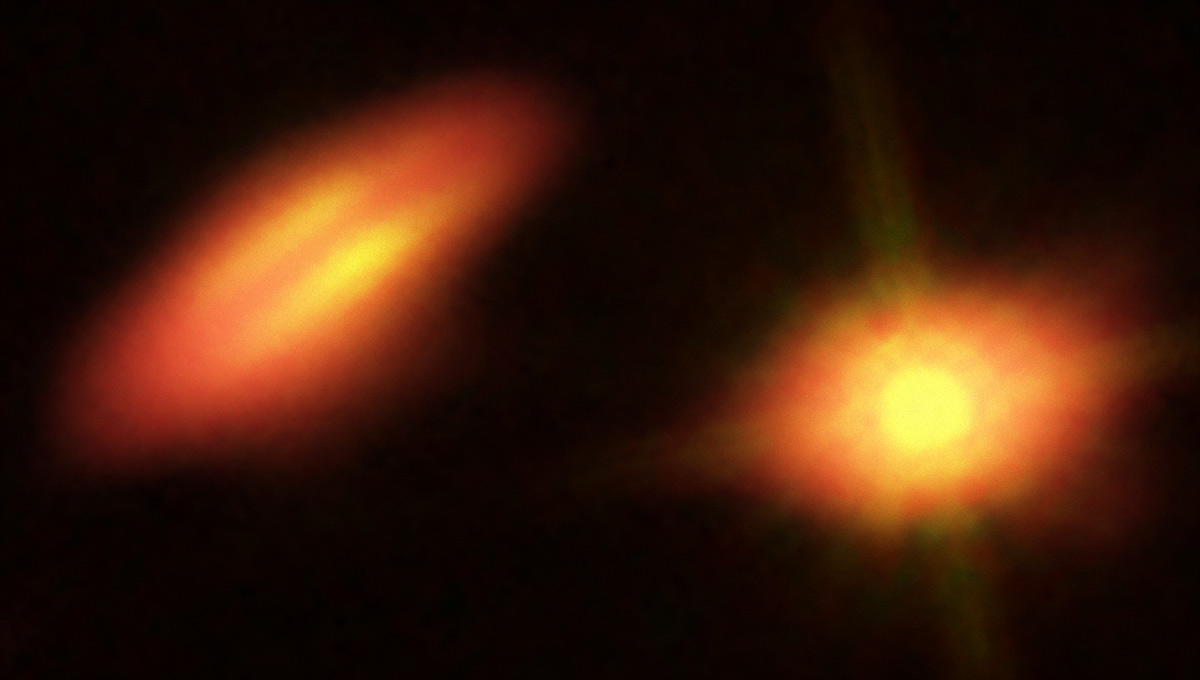

Composite views of HK Tauri from Hubble and ALMA

This image of the binary system HK Tauri combines visible light and infrared data from the NASA/ESA Hubble Space Telescope with new data from ALMA. The ALMA observations of this system have provided the clearest picture ever of protoplanetary discs in a double star. The new result demonstrates one possible way to explain why so many exoplanets — unlike the planets in the Solar System — came to have strange, eccentric or inclined orbits.

Credit: B. Saxton (NRAO/AUI/NSF); K. Stapelfeldt et al. (NASA/ESA Hubble)